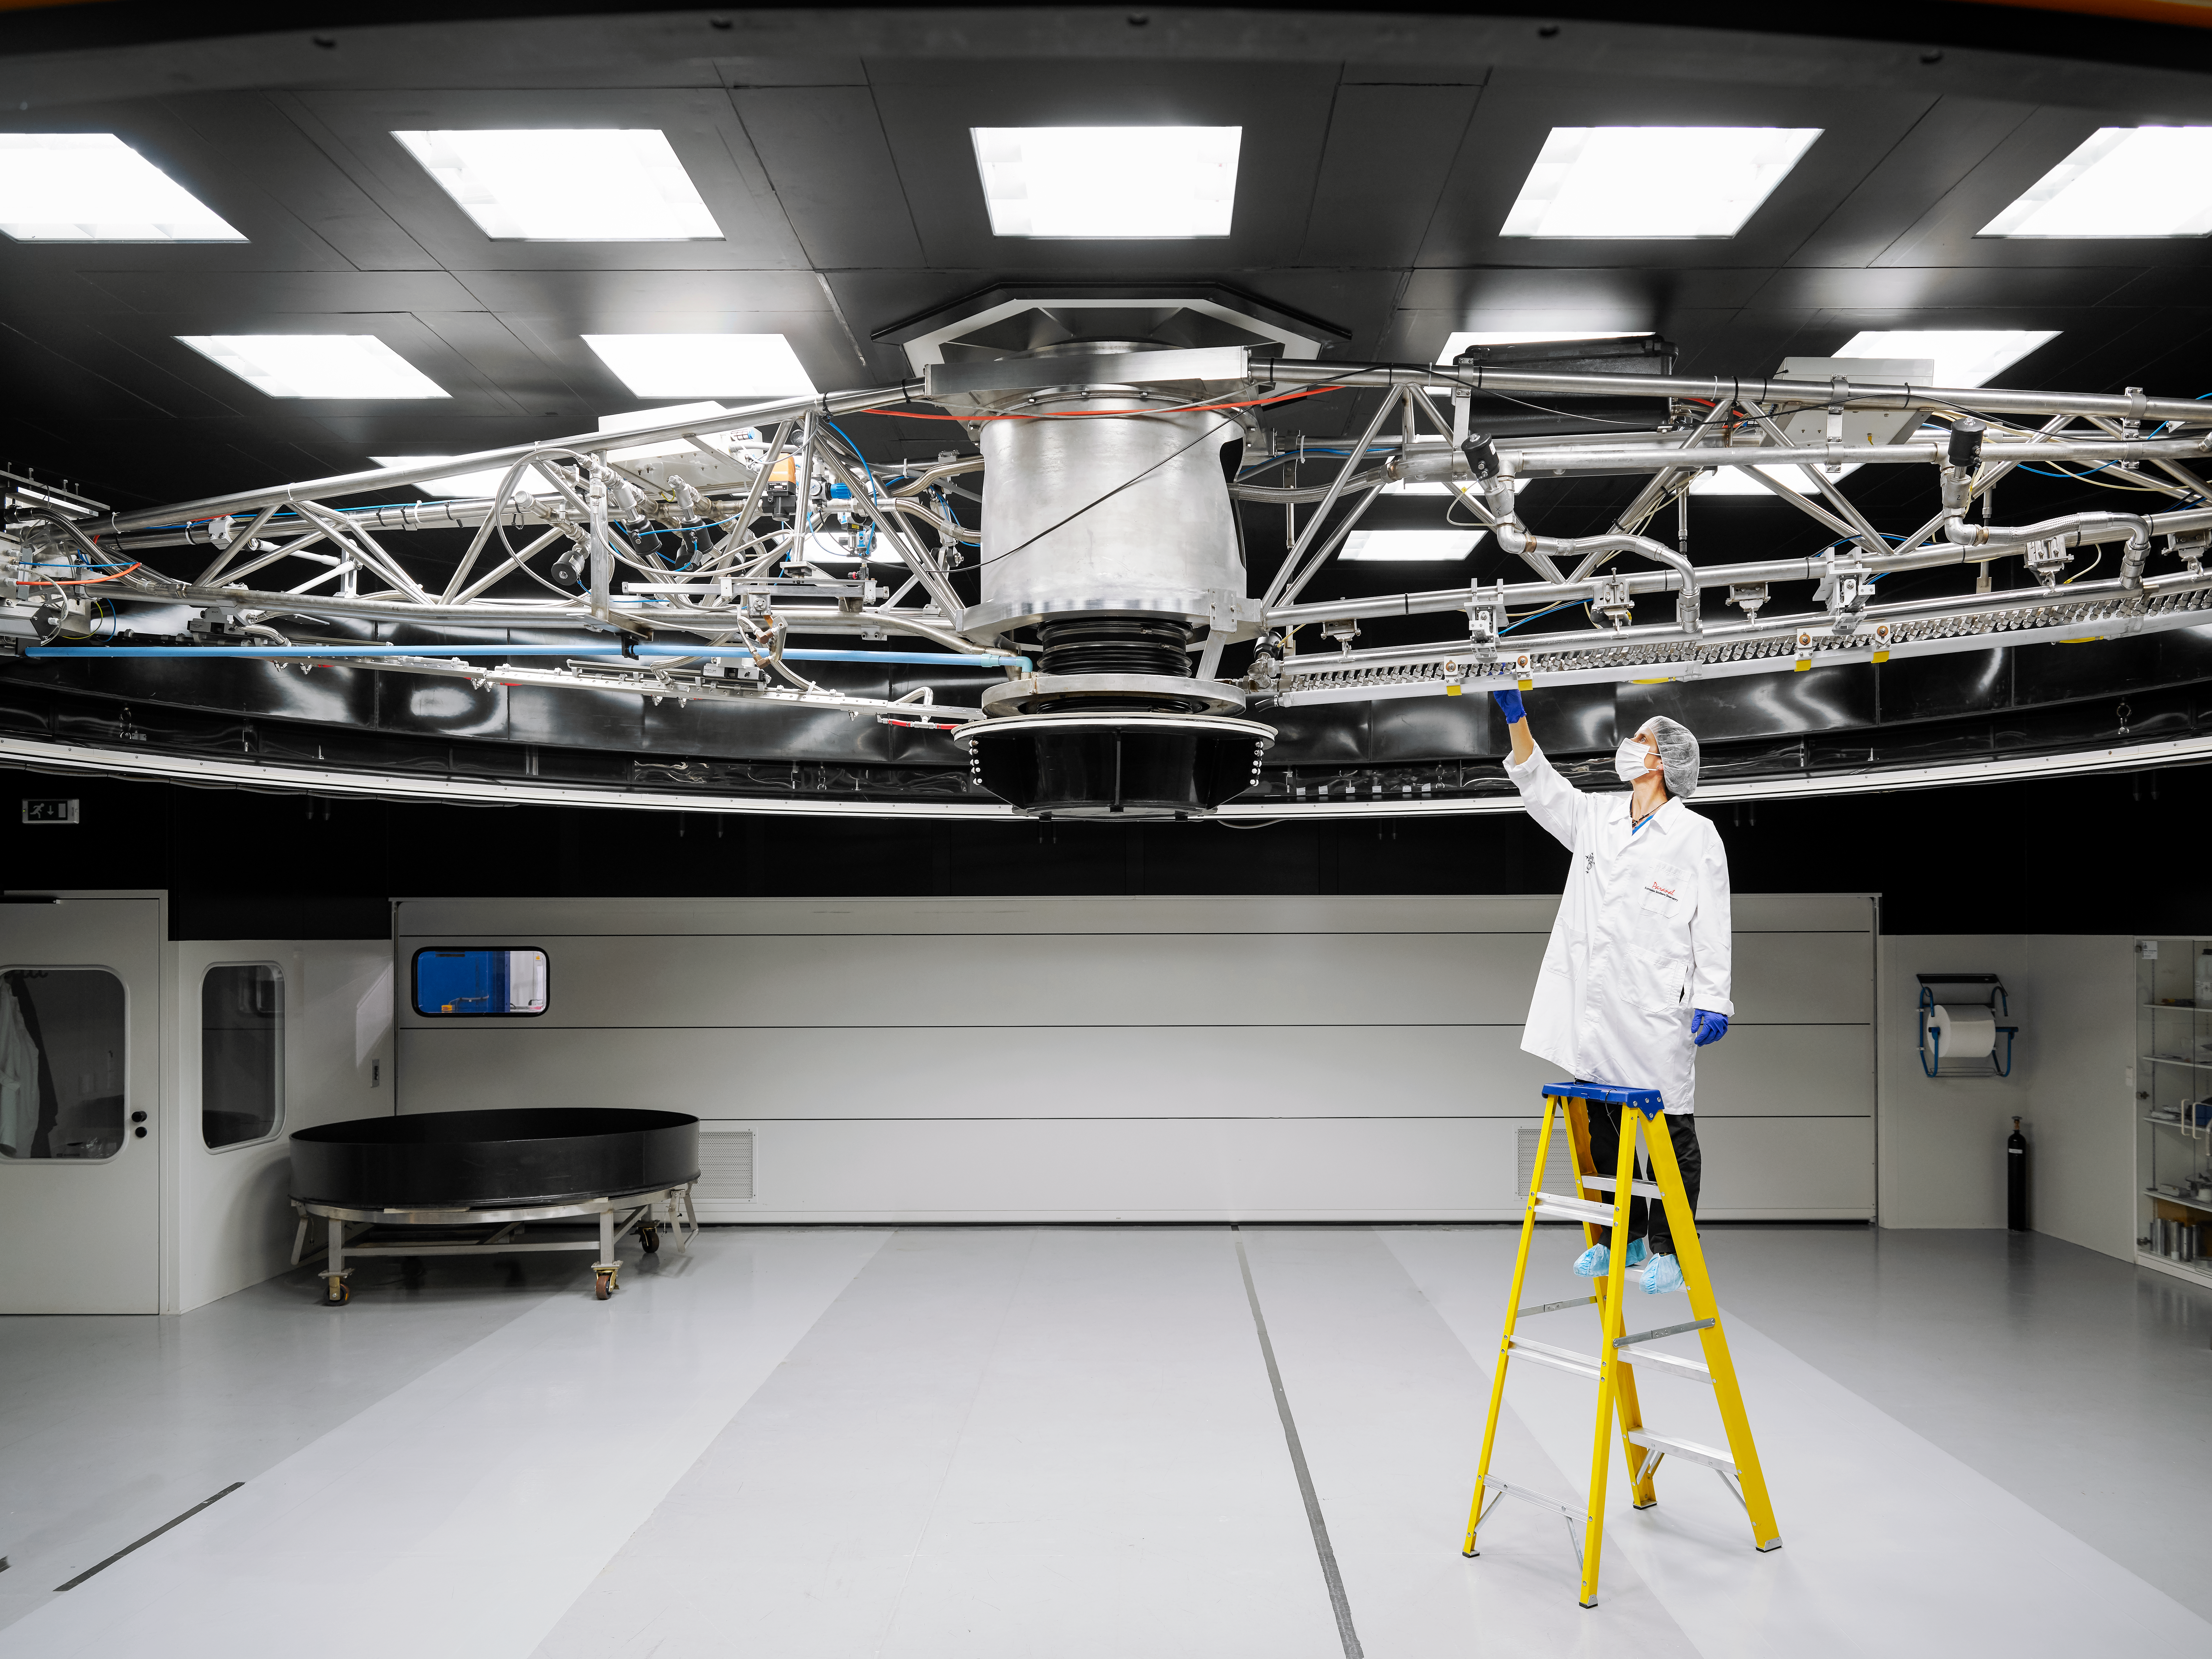

VLT cleaning device

Staff inspects the cleaning device used for the VLT mirrors at Paranal Observatory. While the telescope is observeing the mirror is exposed to the elements and gathers desert dust and snow, making it less refelctive over time. This devives cleans the mirror of the VLT to ensure it is operating at full potential.

Credit: Luxy Images/ESO